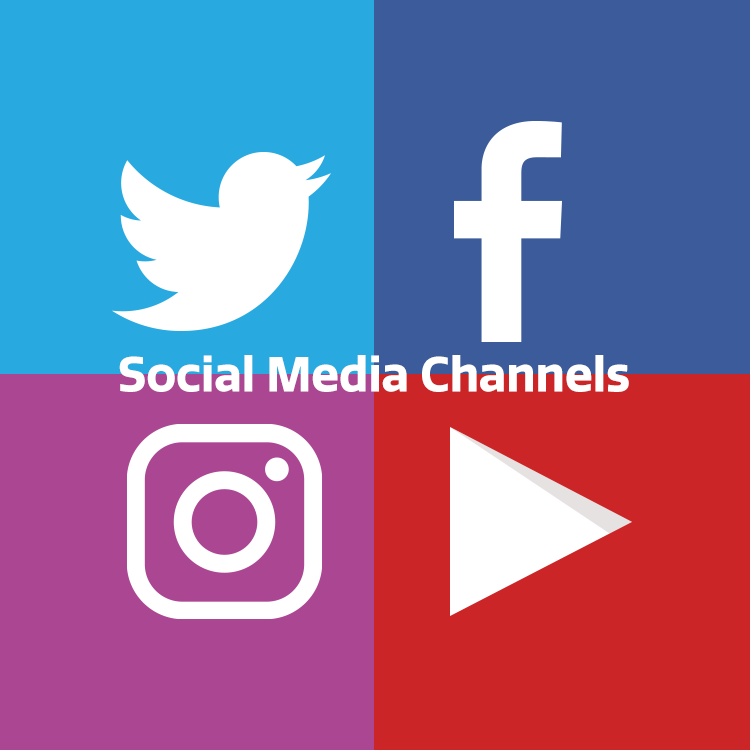

highlight010 graphic

Note: This highlight image should remain unpublished for technical reasons. We still use it to publish in the front page.

Credit: NOIRLab